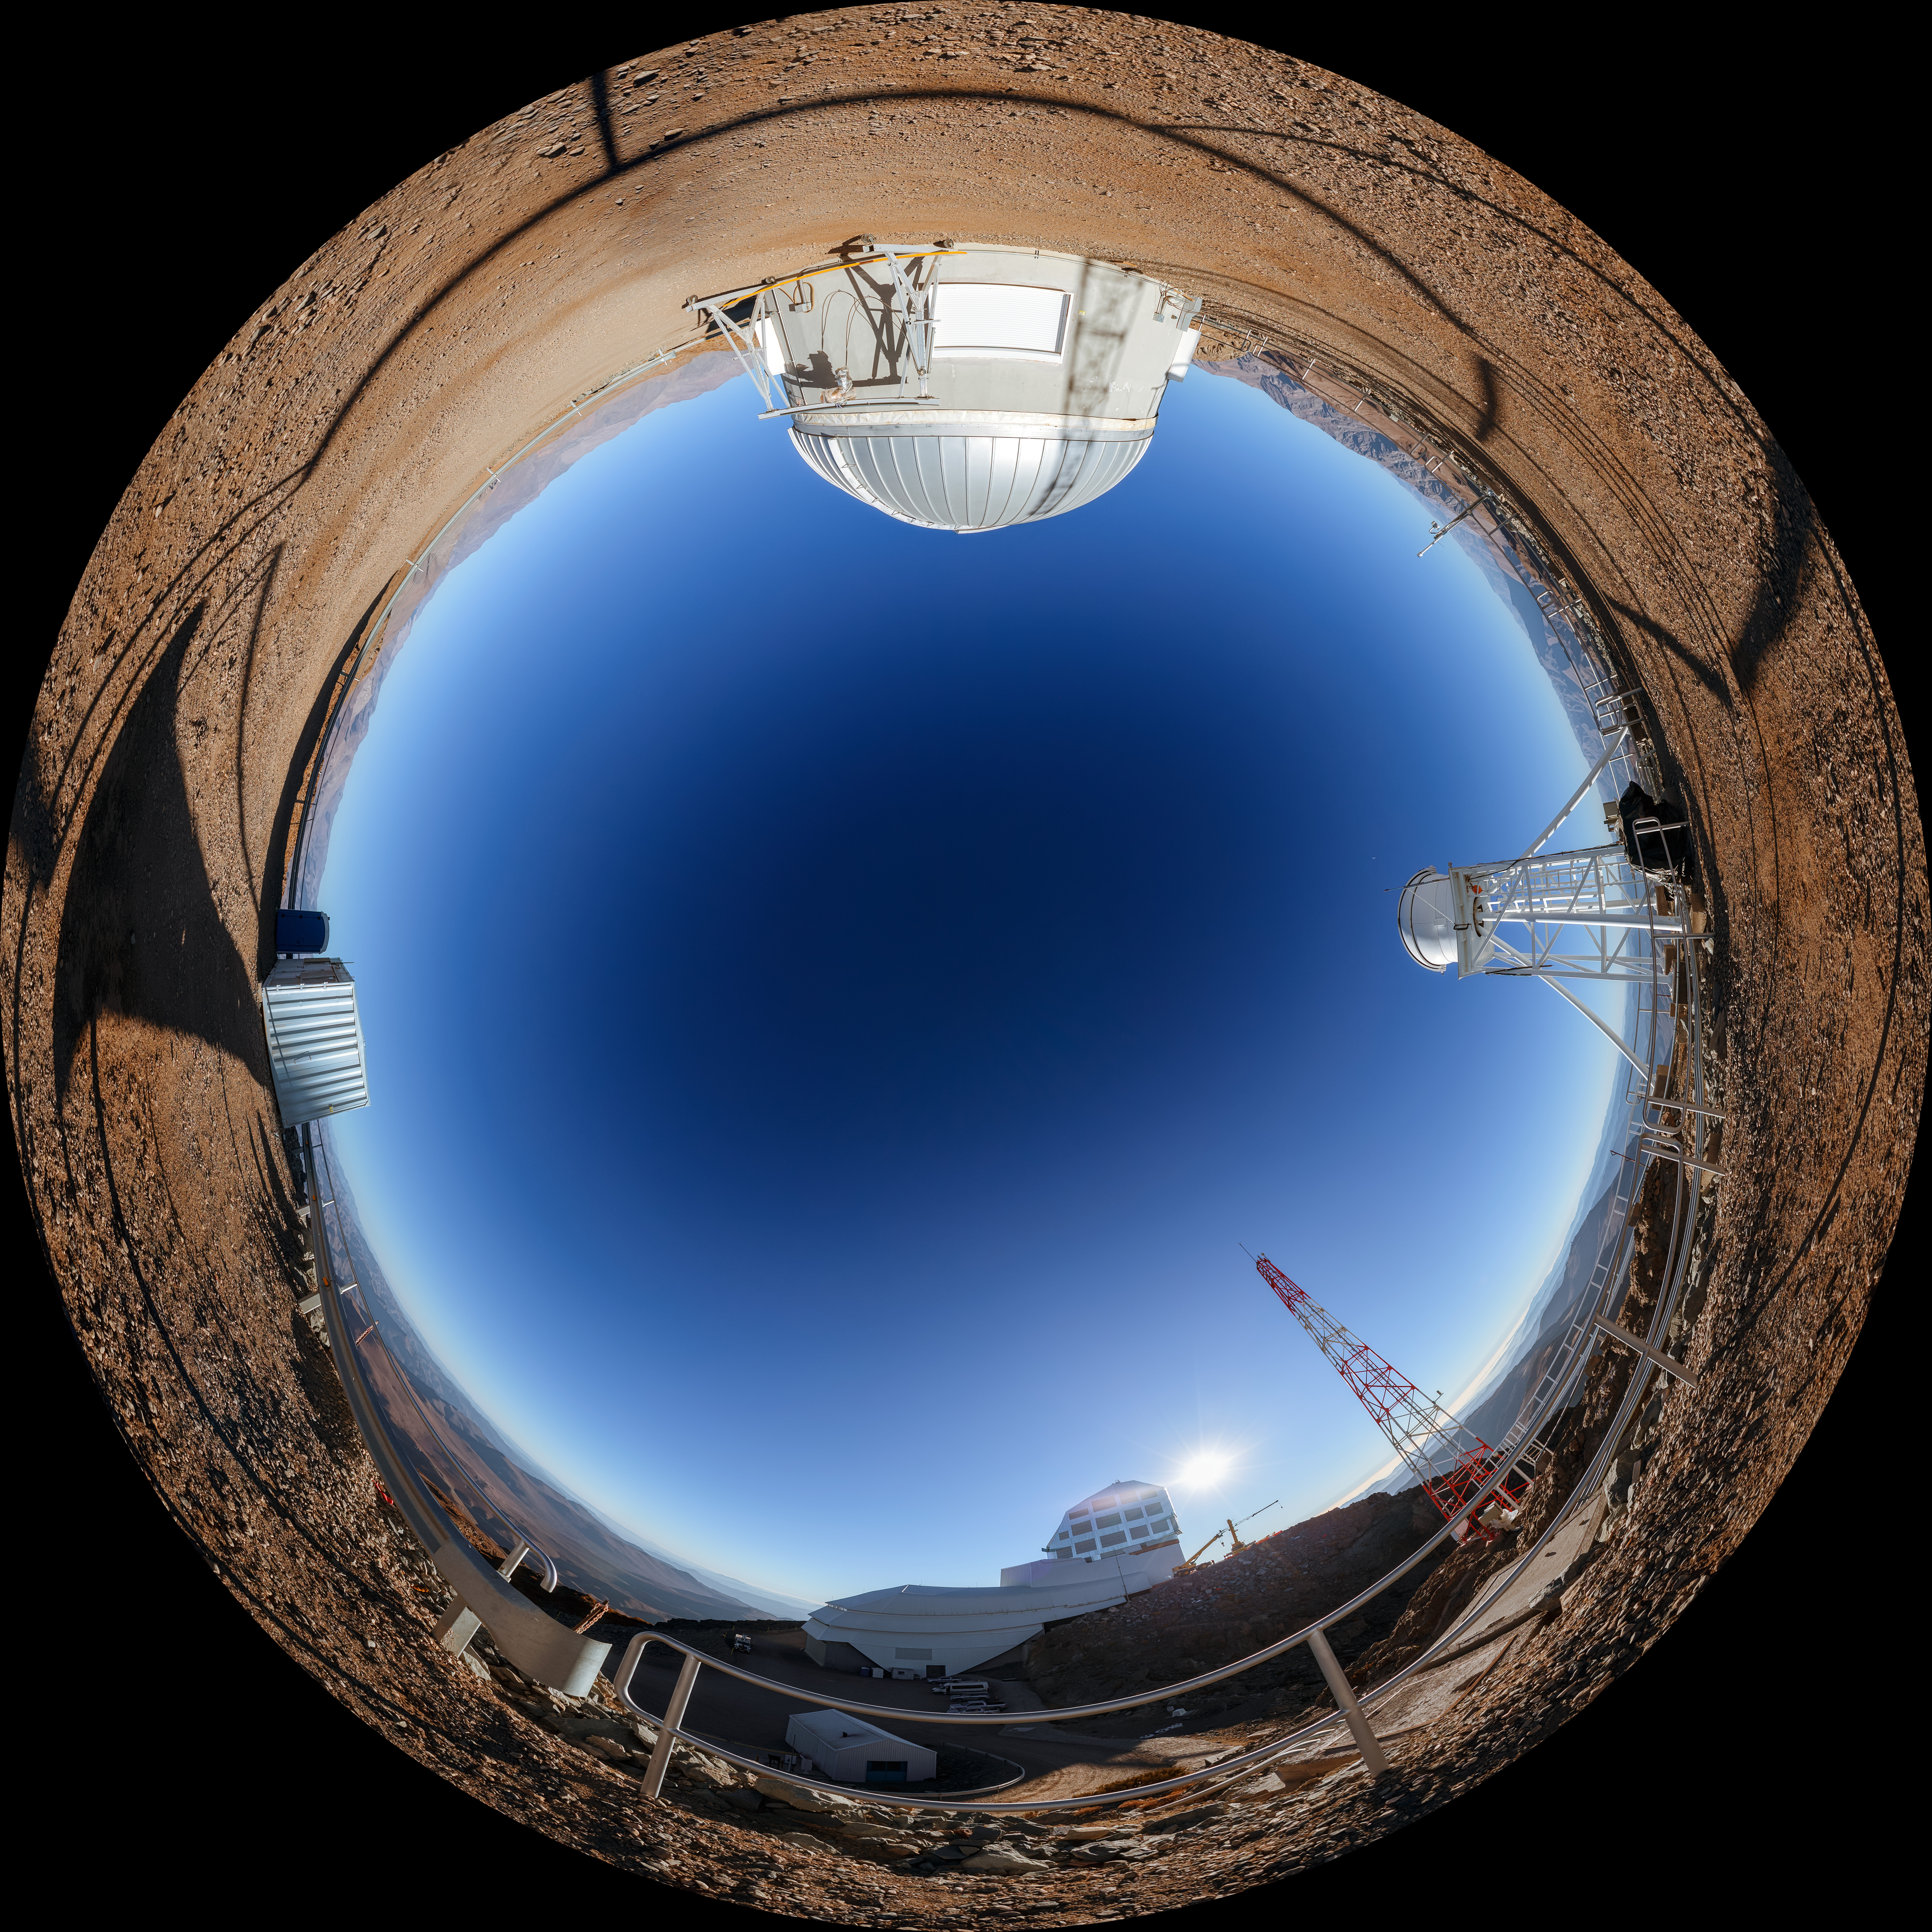

Rubin AuxTel Fulldome

A fisheye view of the Rubin AuxTel at the Vera C. Rubin Observatory, a program of NSF NOIRLab.

Credit: NOIRLab/AURA/NSF/P. Horálek